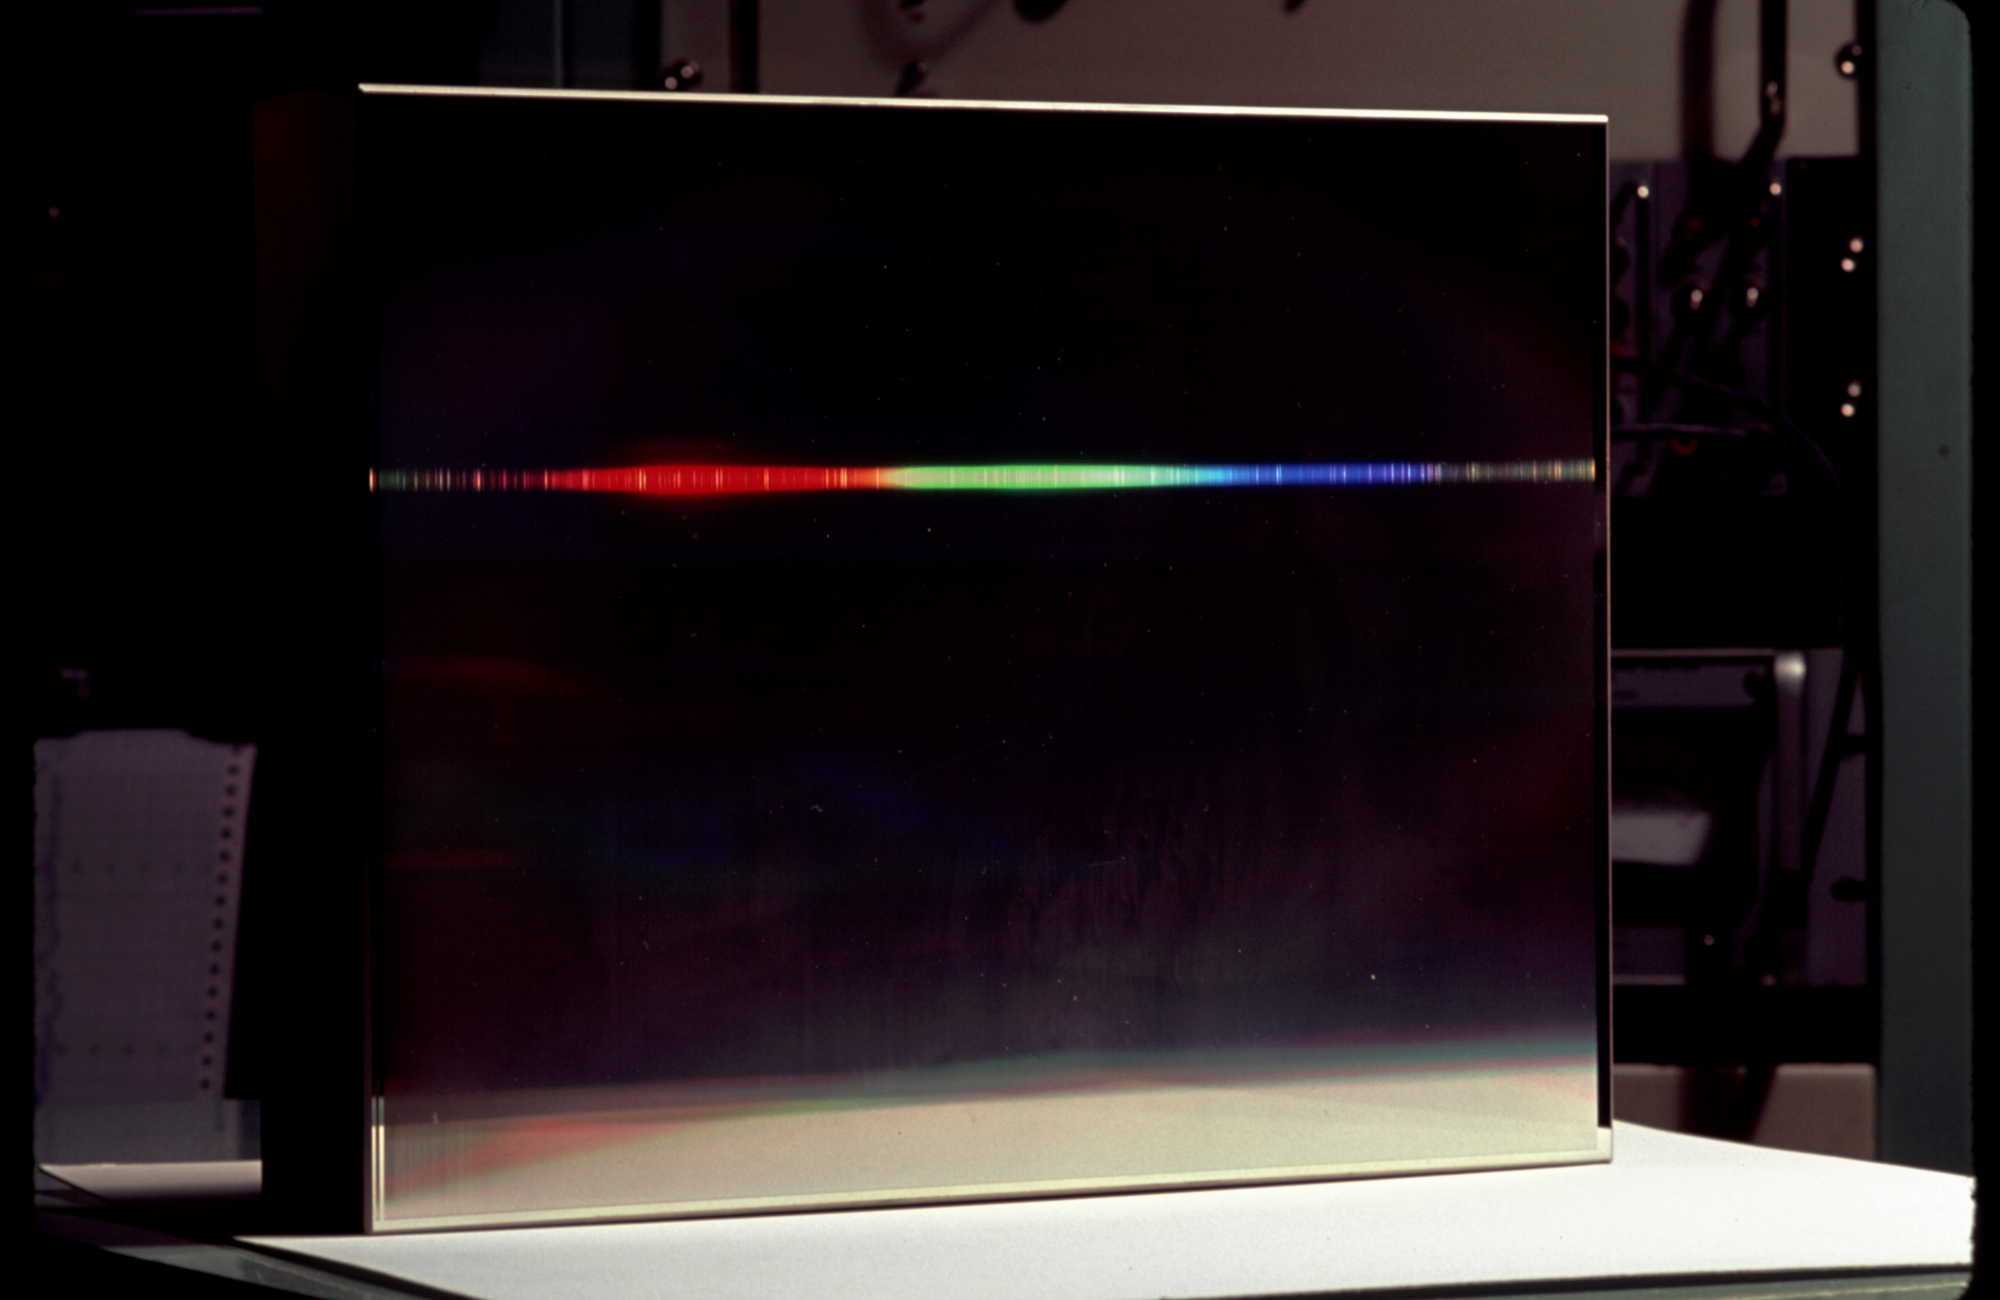

Diffraction grating

An unidentified Bausch and Lomb grating set up in the laboratory for testing, along with a spectrum to demonstrate the grating's ability to disperse light, spreading it out into its different wavelengths.

Credit: NOIRLab/NSF/AURA